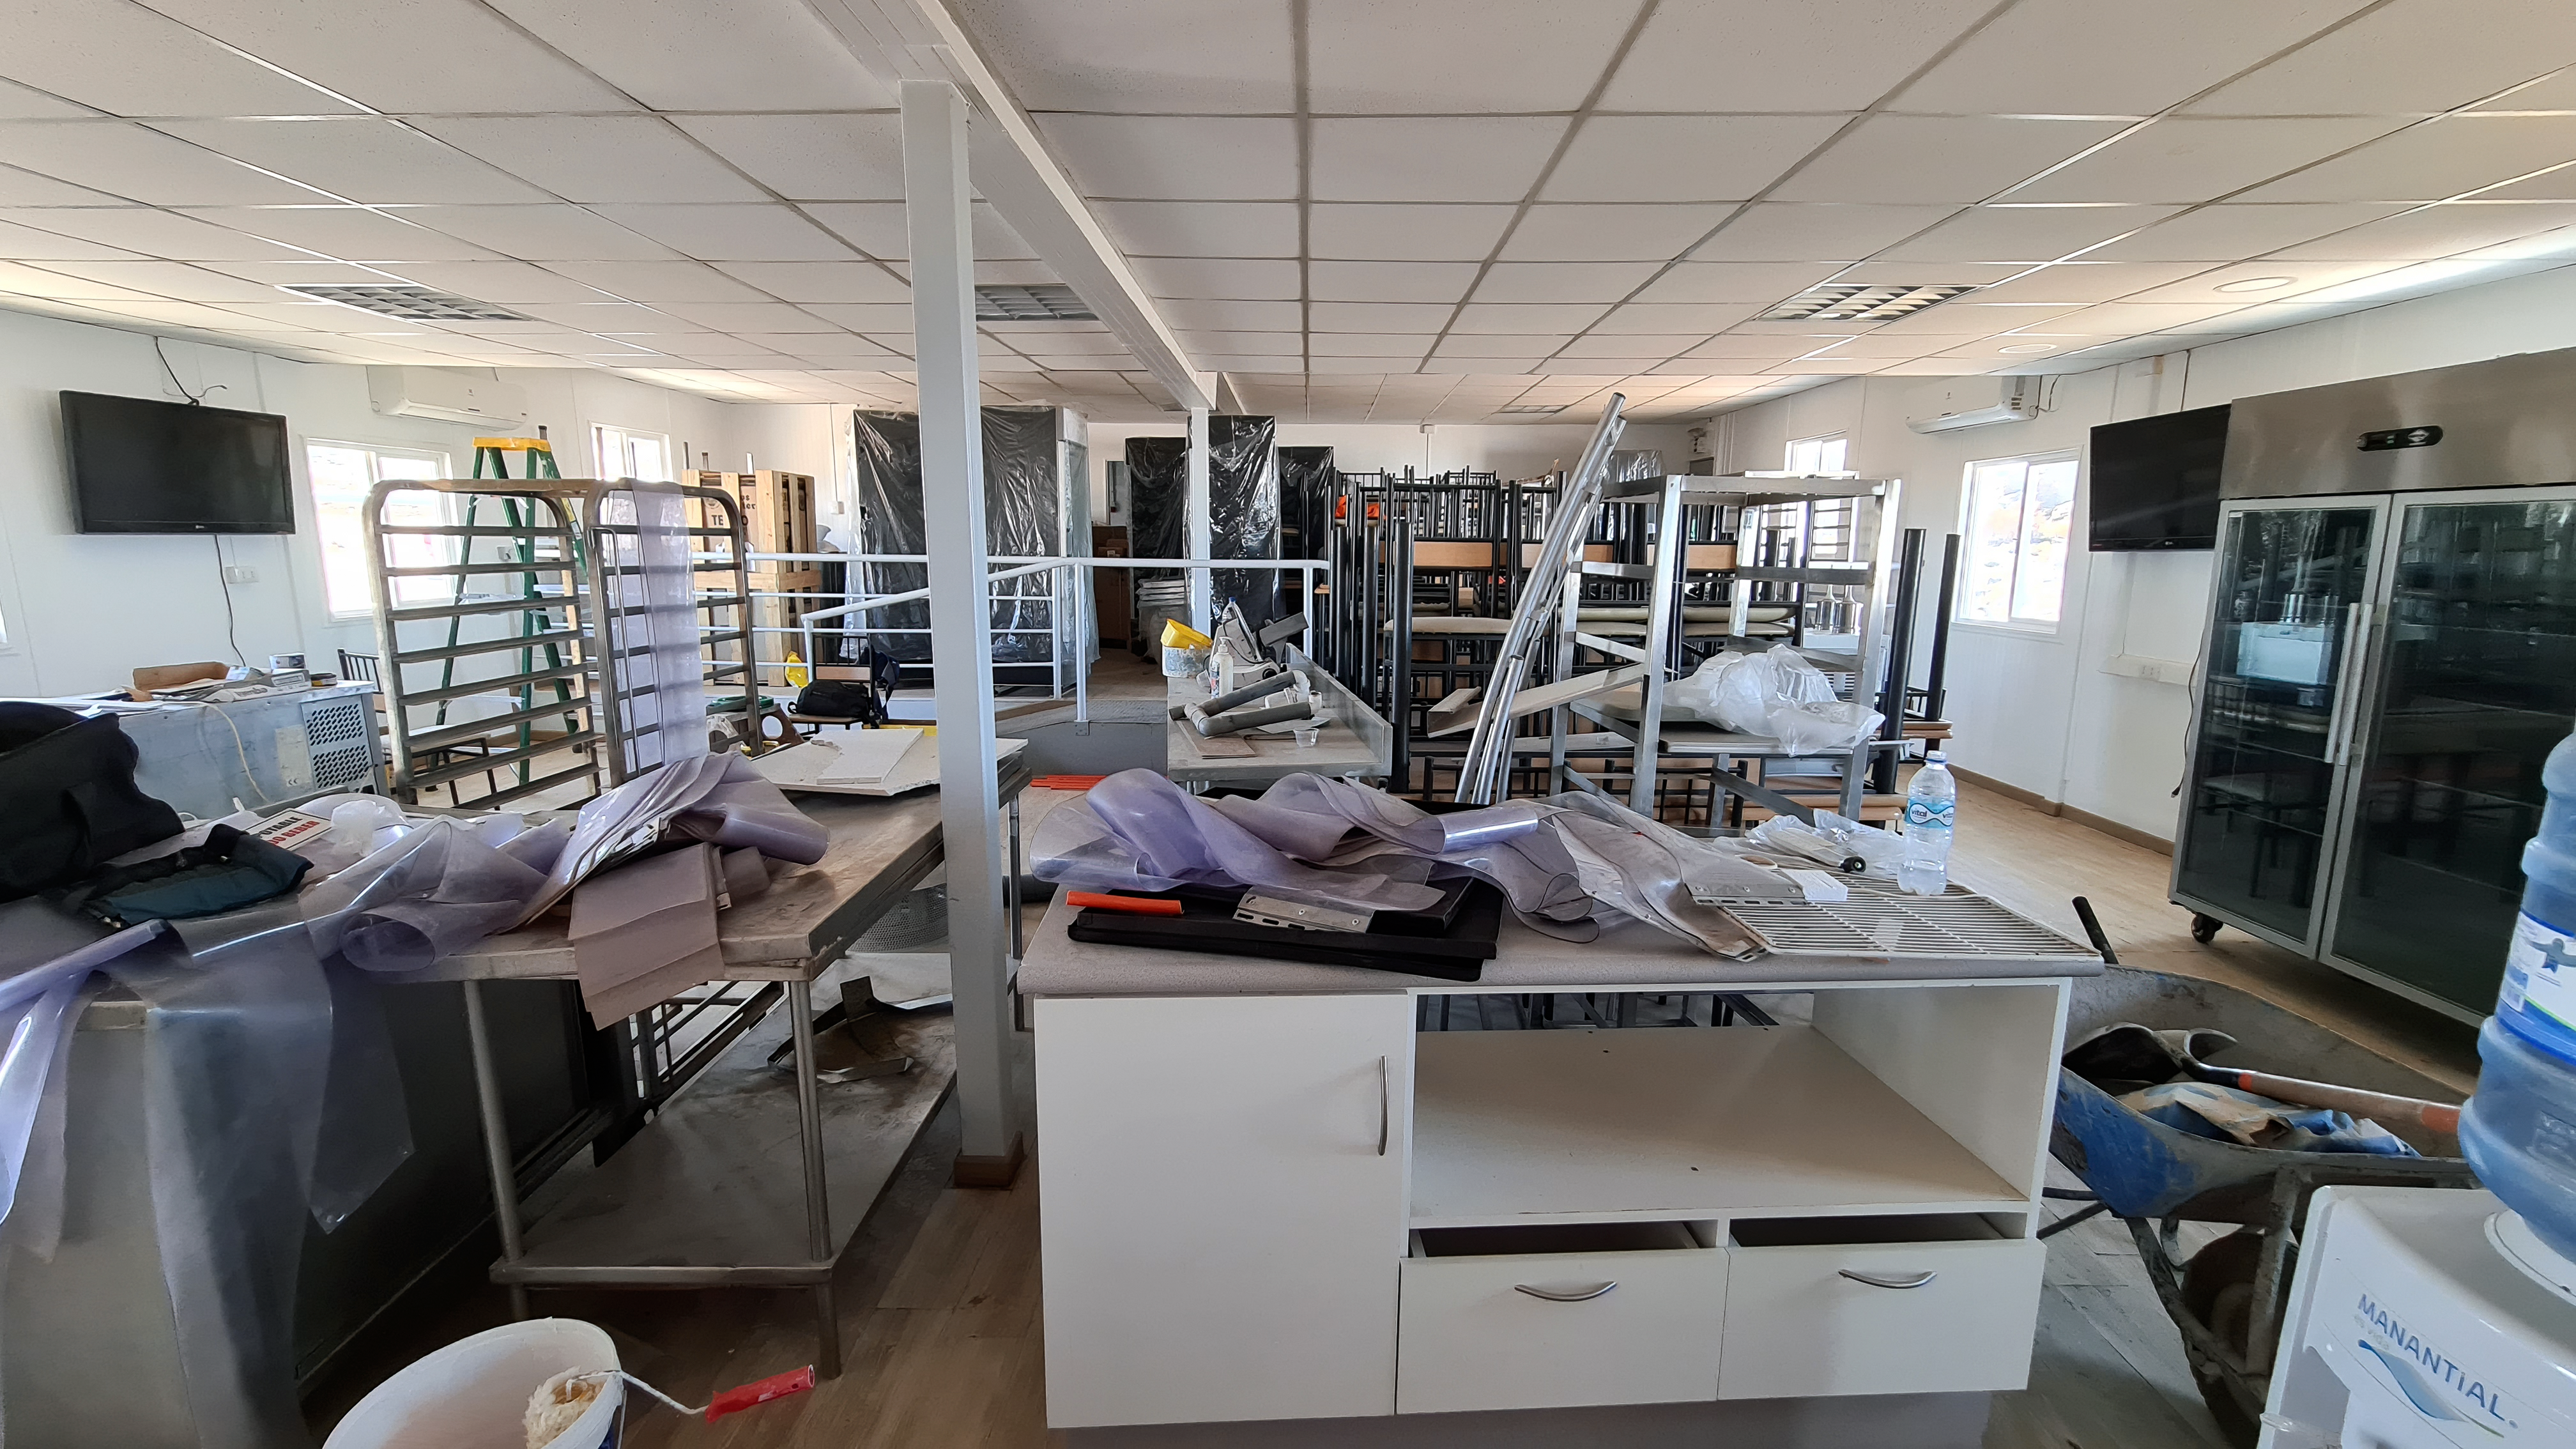

Inspection of the Rubin summit facility on Cerro Pachón 2 September 2020

An earthquake of magnitude 6.8 was recorded in Chile on 1 September 2020, affecting the regions of Antofagasta, Atacama, Coquimbo, Valparaiso, and Metropolitana. Shortly after the first quake, a second earthquake (magnitude 6.2) was recorded in approximately the same area. A team from Rubin Observatory was scheduled to do a regular inspection of the summit facility on Cerro Pachón the following day. They paid particular attention to infrastructure that might have been affected by the earthquakes, but found no significant damage.

Credit: Rubin Obs/NSF/AURA